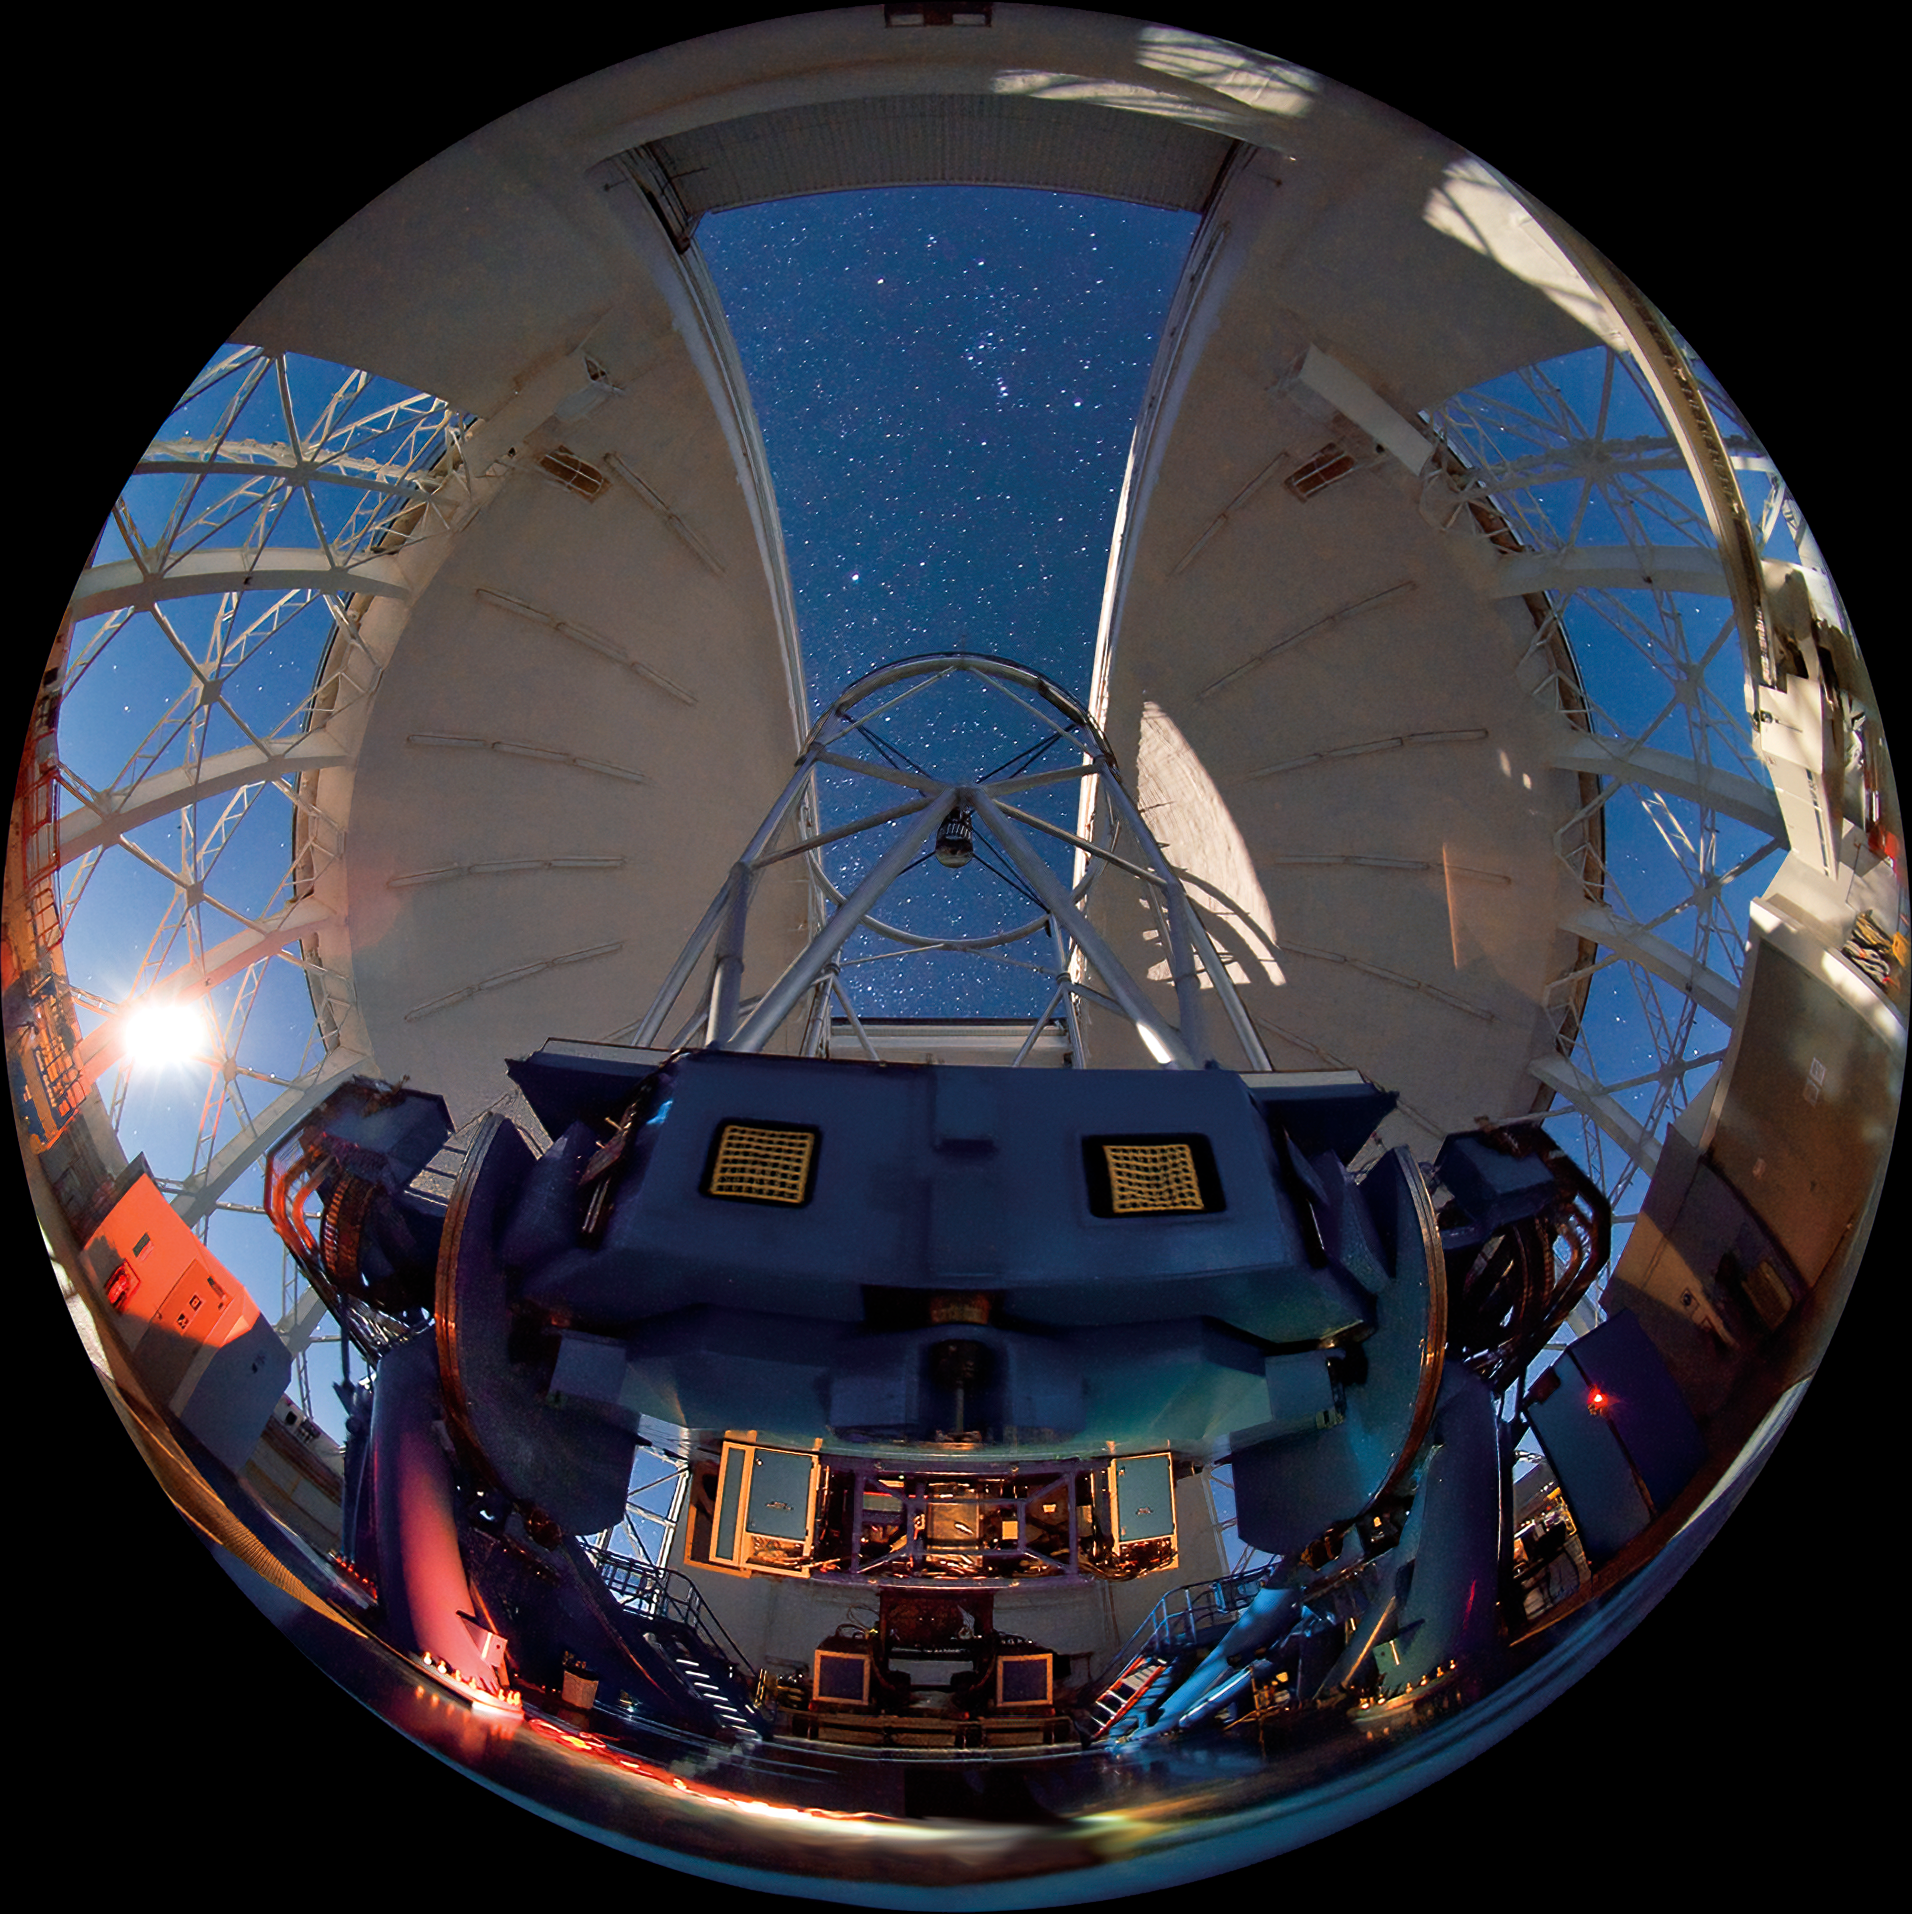

Exploring the Southern Hemisphere*

Out of Print The Gemini South telescope on Cerro Pachón in Chile is illuminated by the setting moon (visible on left, through vent-gate). At the bottom of this fisheye lens view, the Near-Infrared Cronagraphic Imager (NICI) is illuminated. NICI is currently being used extensively in planet-search programs due to its ability to see faint objects very close to bright stars. In the sky, the constellation of Orion dominates the open slit, it appears to be oriented in a Northern Hemisphere juxtaposition (with Orion’s head on top) but this is due to the fact that the lens used for this photograph shows the entire hemisphere of the sky and the top is really the back of the view

Credit: International Gemini Observatory